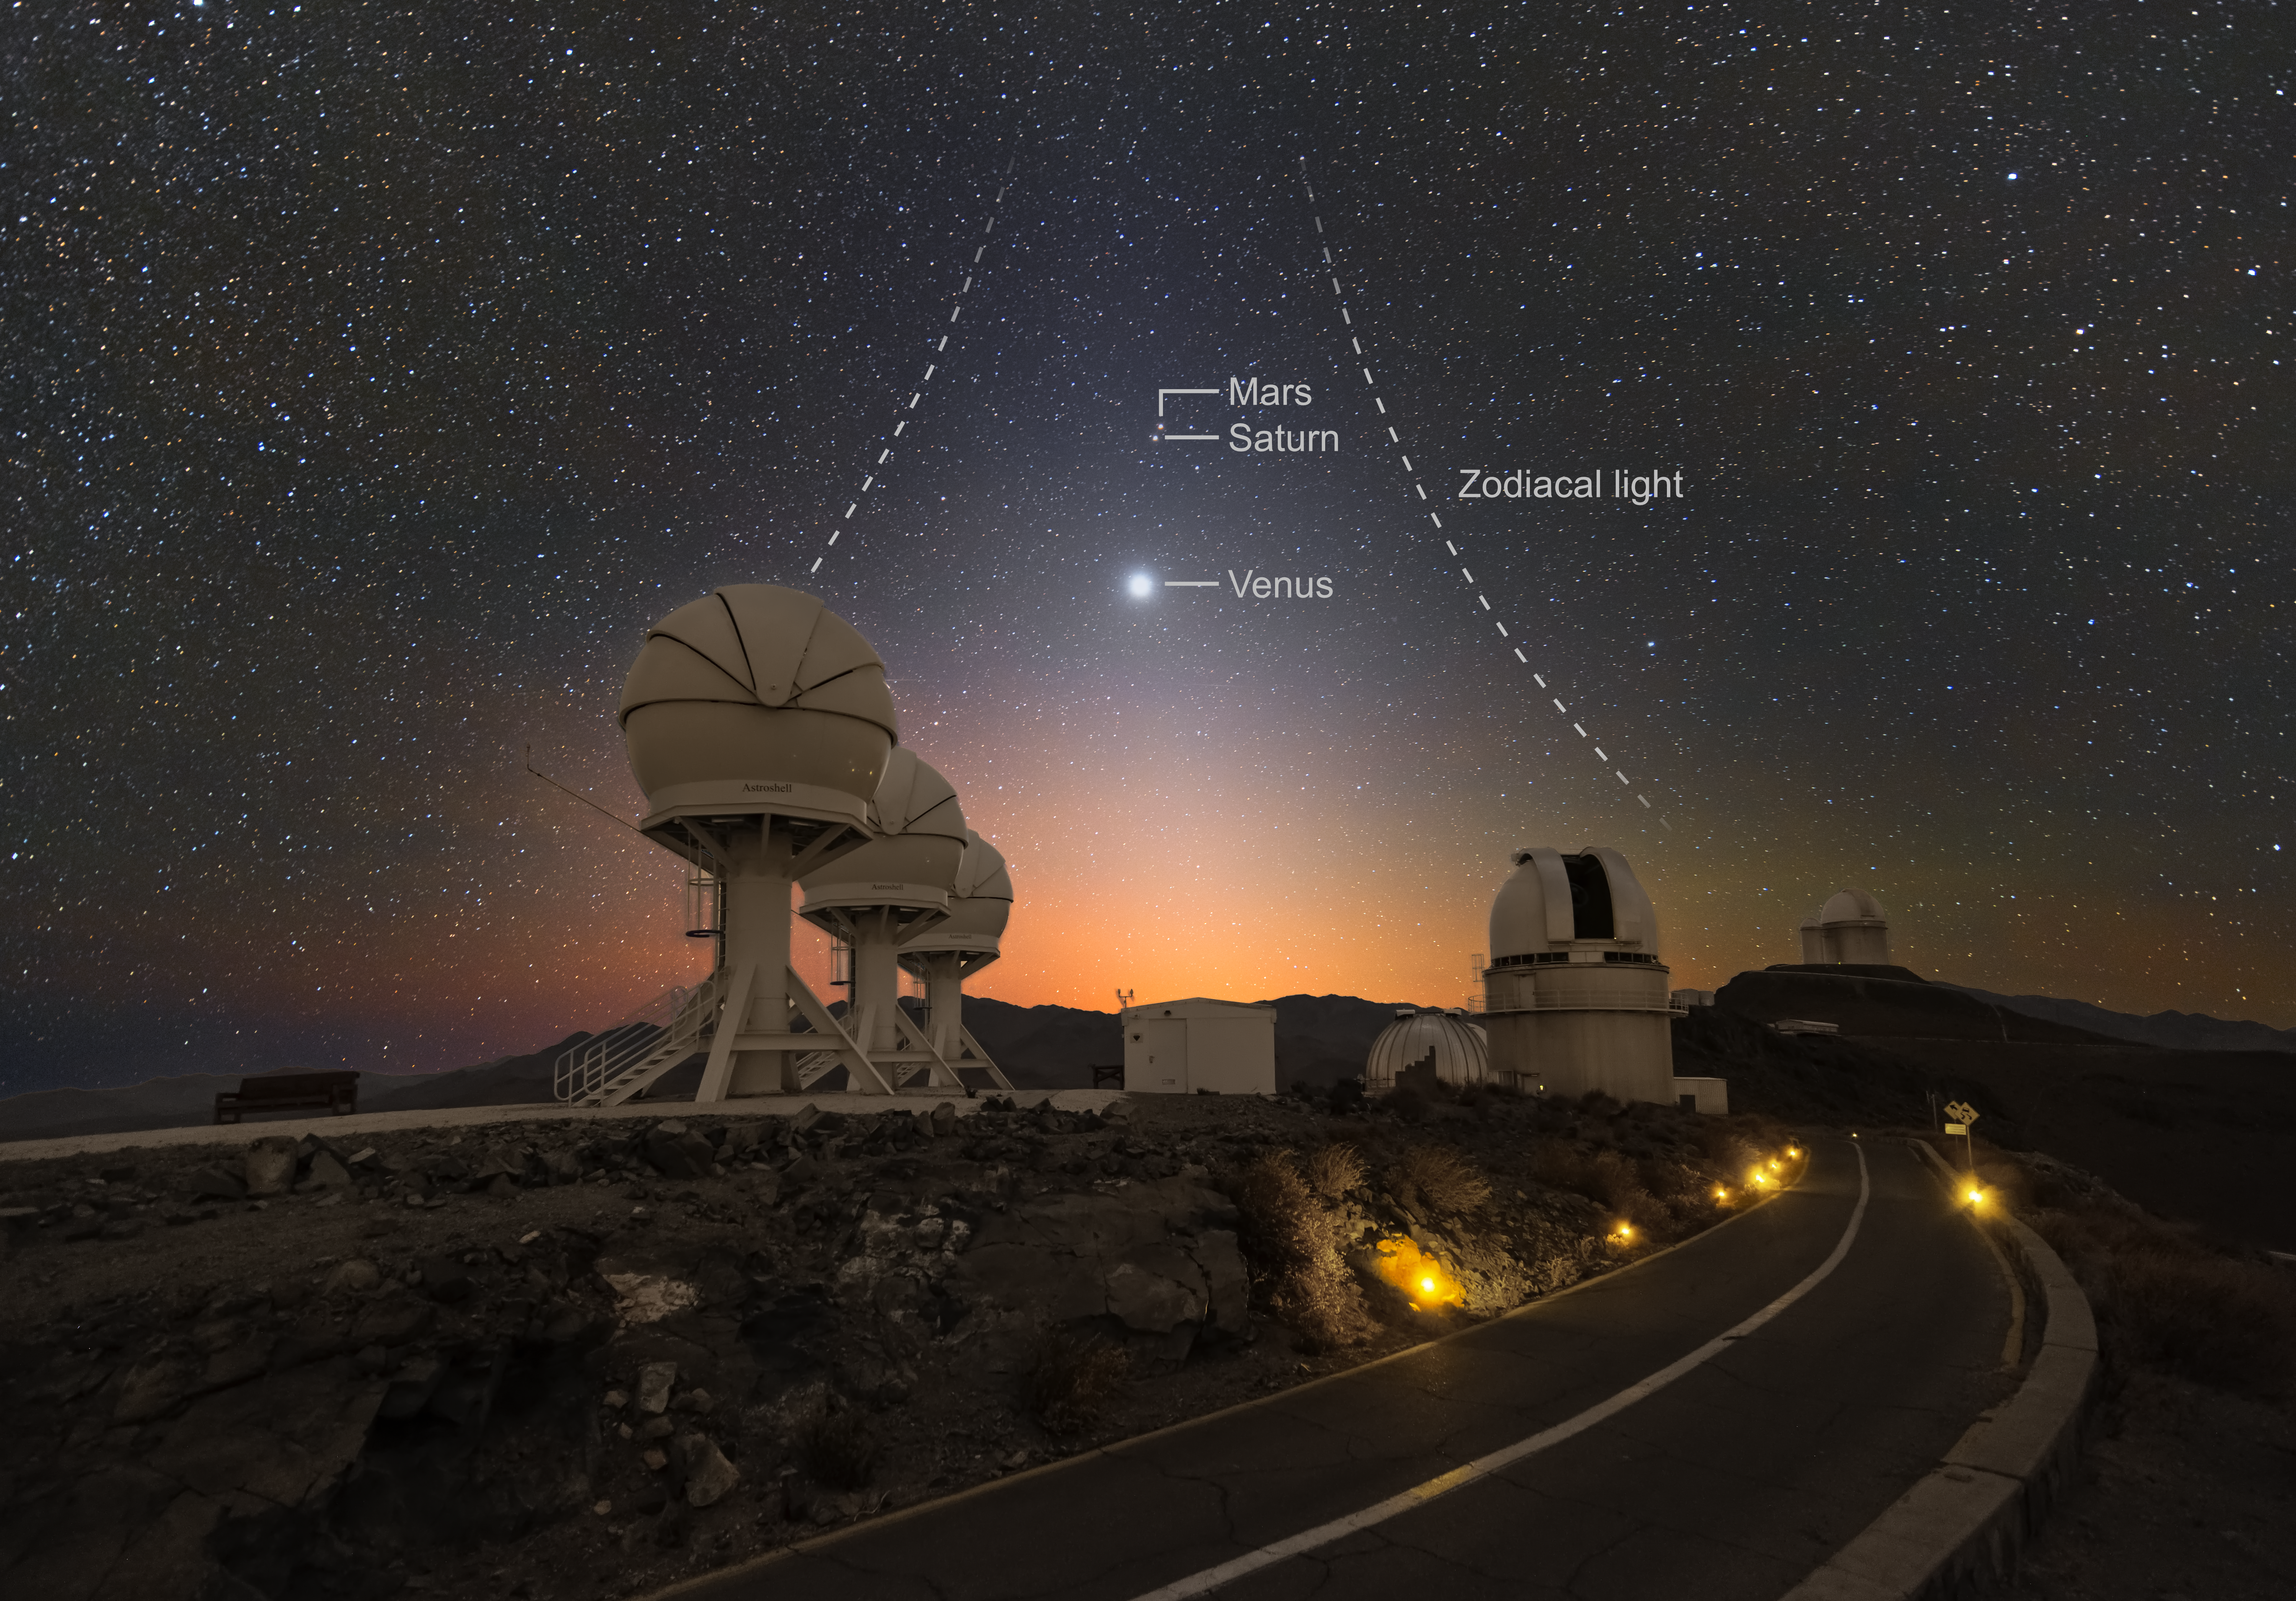

Venus over the BlackGEM telescopes (annotated)

In this Picture of the Week, Venus is shining brightly over ESO’s La Silla Observatory in Chile. The picture was taken just before dawn, towards the East, and also features the diffuse zodiacal light –– sunlight scattered by dust particles in the Solar System.

The three domes to the left of the road are the BlackGEM telescopes, built by Radboud University, the Netherlands Research School for Astronomy (NOVA), and KU Leuven. BlackGEM will search for the afterglow of some of the most dramatic events in the Universe, such as the collision of black holes and neutron stars. The ripples in space and time generated by these violent events can be detected by the LIGO and Virgo observatories. Thanks to their large field of view, the BlackGEM telescopes can locate the source of visible light from the afterglow of these events, and thereby pinpoint where the collision took place. This allows astronomers to study in greater detail what happens when black holes and neutron stars merge.

Credit: Zdeněk Bardon (bardon.cz)/ESO